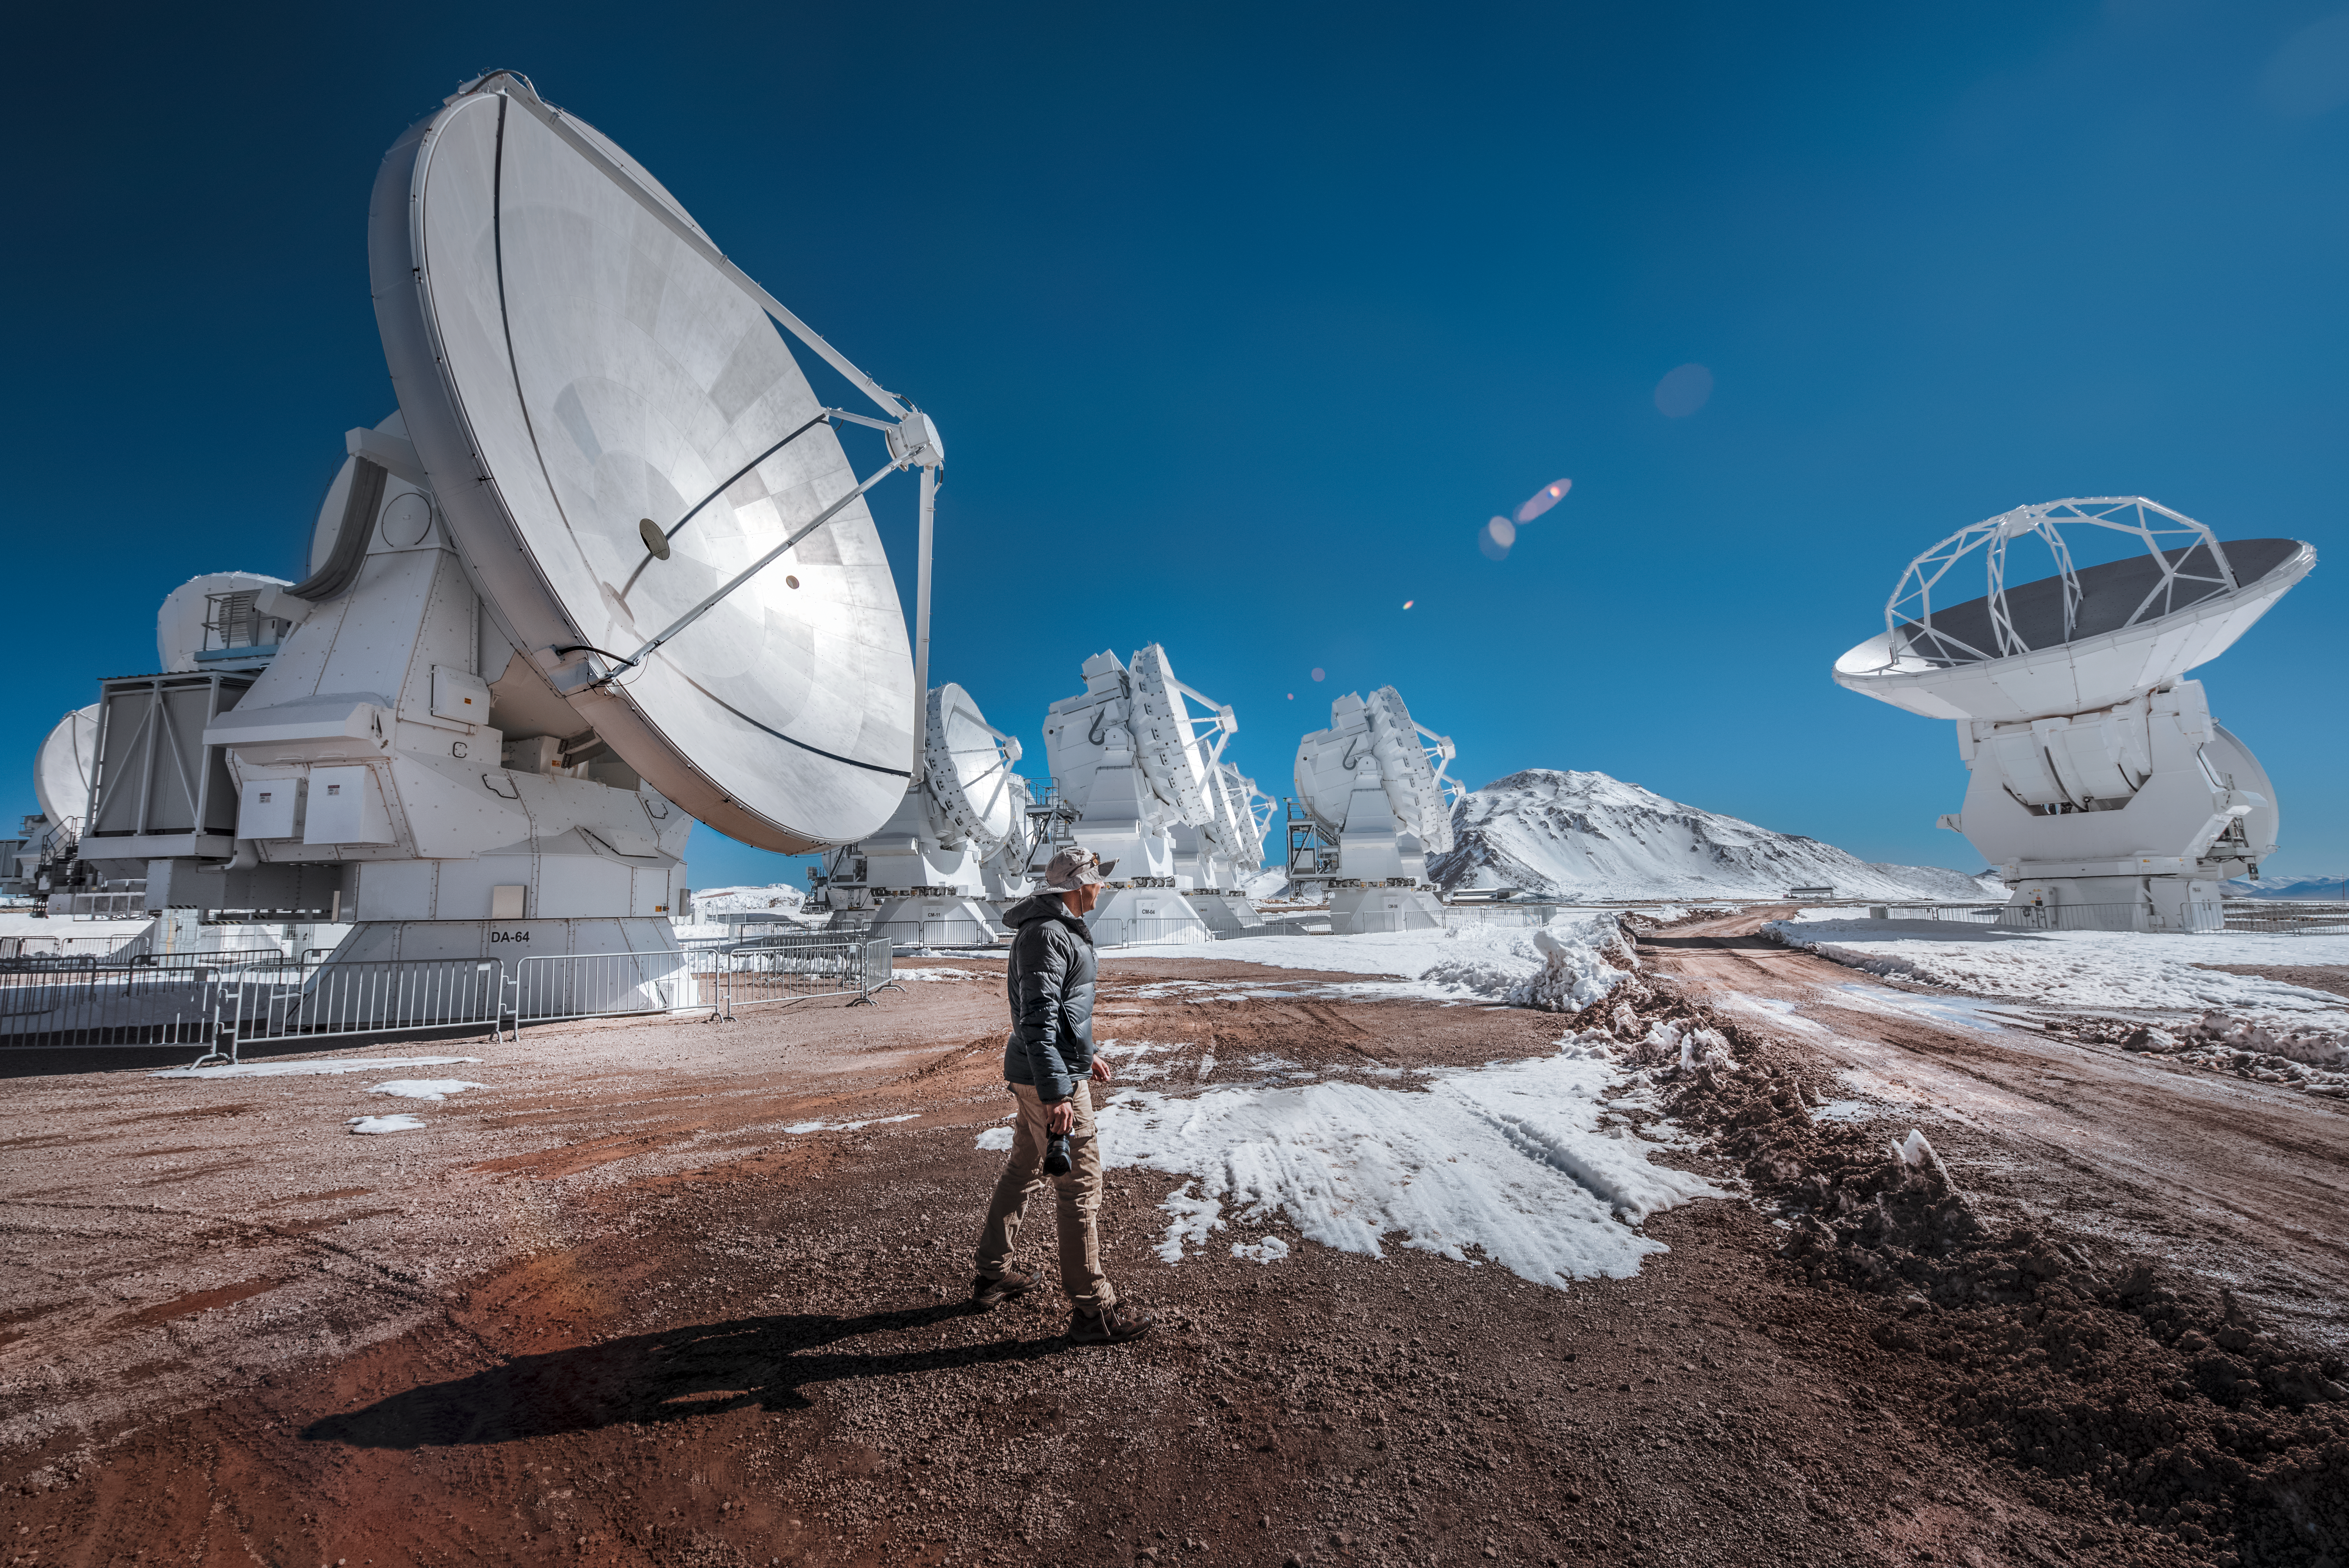

Snowy scene atop Chajnantor

A dusting of snow on the floor and peaks of the Chajnantor Plateau compliments the icy tones of these Atacama Large Millimeter/submillimeter Array radio telescopes, which are pictured during a rare wintry flurry in the Atacama Desert.

Despite being one of the driest places on Earth, the Atacama Desert occasionally witnesses snowfall.

Credit: ESO/A. Ghizzi Panizza (www.albertoghizzipanizza.com)